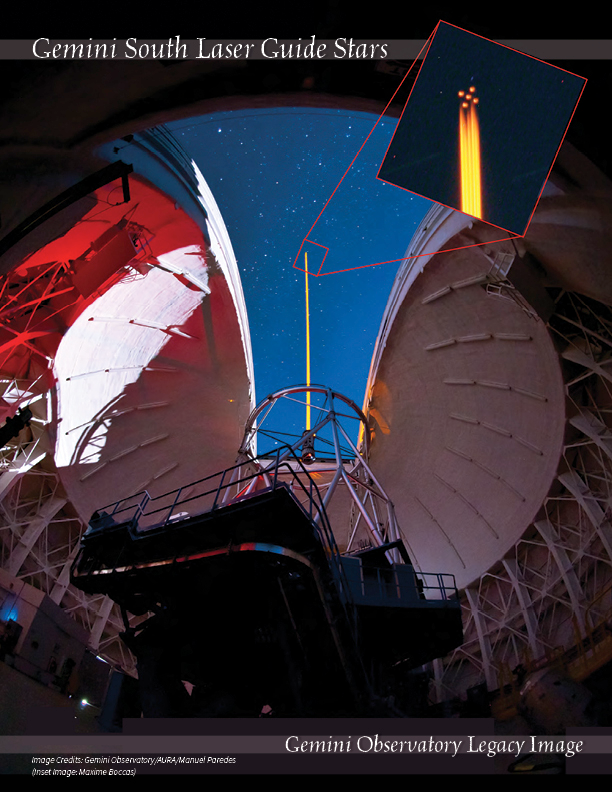

Gemini South Laser Guide Stars

On January 22, 2011, a new era in high-resolution astronomy began with the successful propagation of a 5-star sodium laser guide star “constellation” in the skies over Cerro Pachón in Chile. The images here clearly show this monumental event and the five laser-produced stars shining in the sky (inset). This first propagation of the Gemini South telescope laser system marked the beginning of on-sky commissioning for the next-generation adaptive optics system called the Gemini Multi-conjugate adaptive optics System (GeMS), allowing relatively wide-field imaging at extremely high resolution over an exceptionally large portion of the sky. Gemini Observatory captured the event using a digital camera and 500-mm lens as the laser, split into five beams, caused sodium atoms about 90 kilometers overhead to glow. The distinctive 5-point pattern resembles that on a die or domino. Computers analyze the atmosphere’s effect on this pattern, and then use that data to change the shape of a series of deformable mirrors and produce remarkably sharp images. Astronomers use GeMS to study a wide variety of topics ranging from the birth and evolution of stars to the dynamics of distant galaxies. Download printable PDF 2.1MB

Credit: International Gemini Observatory